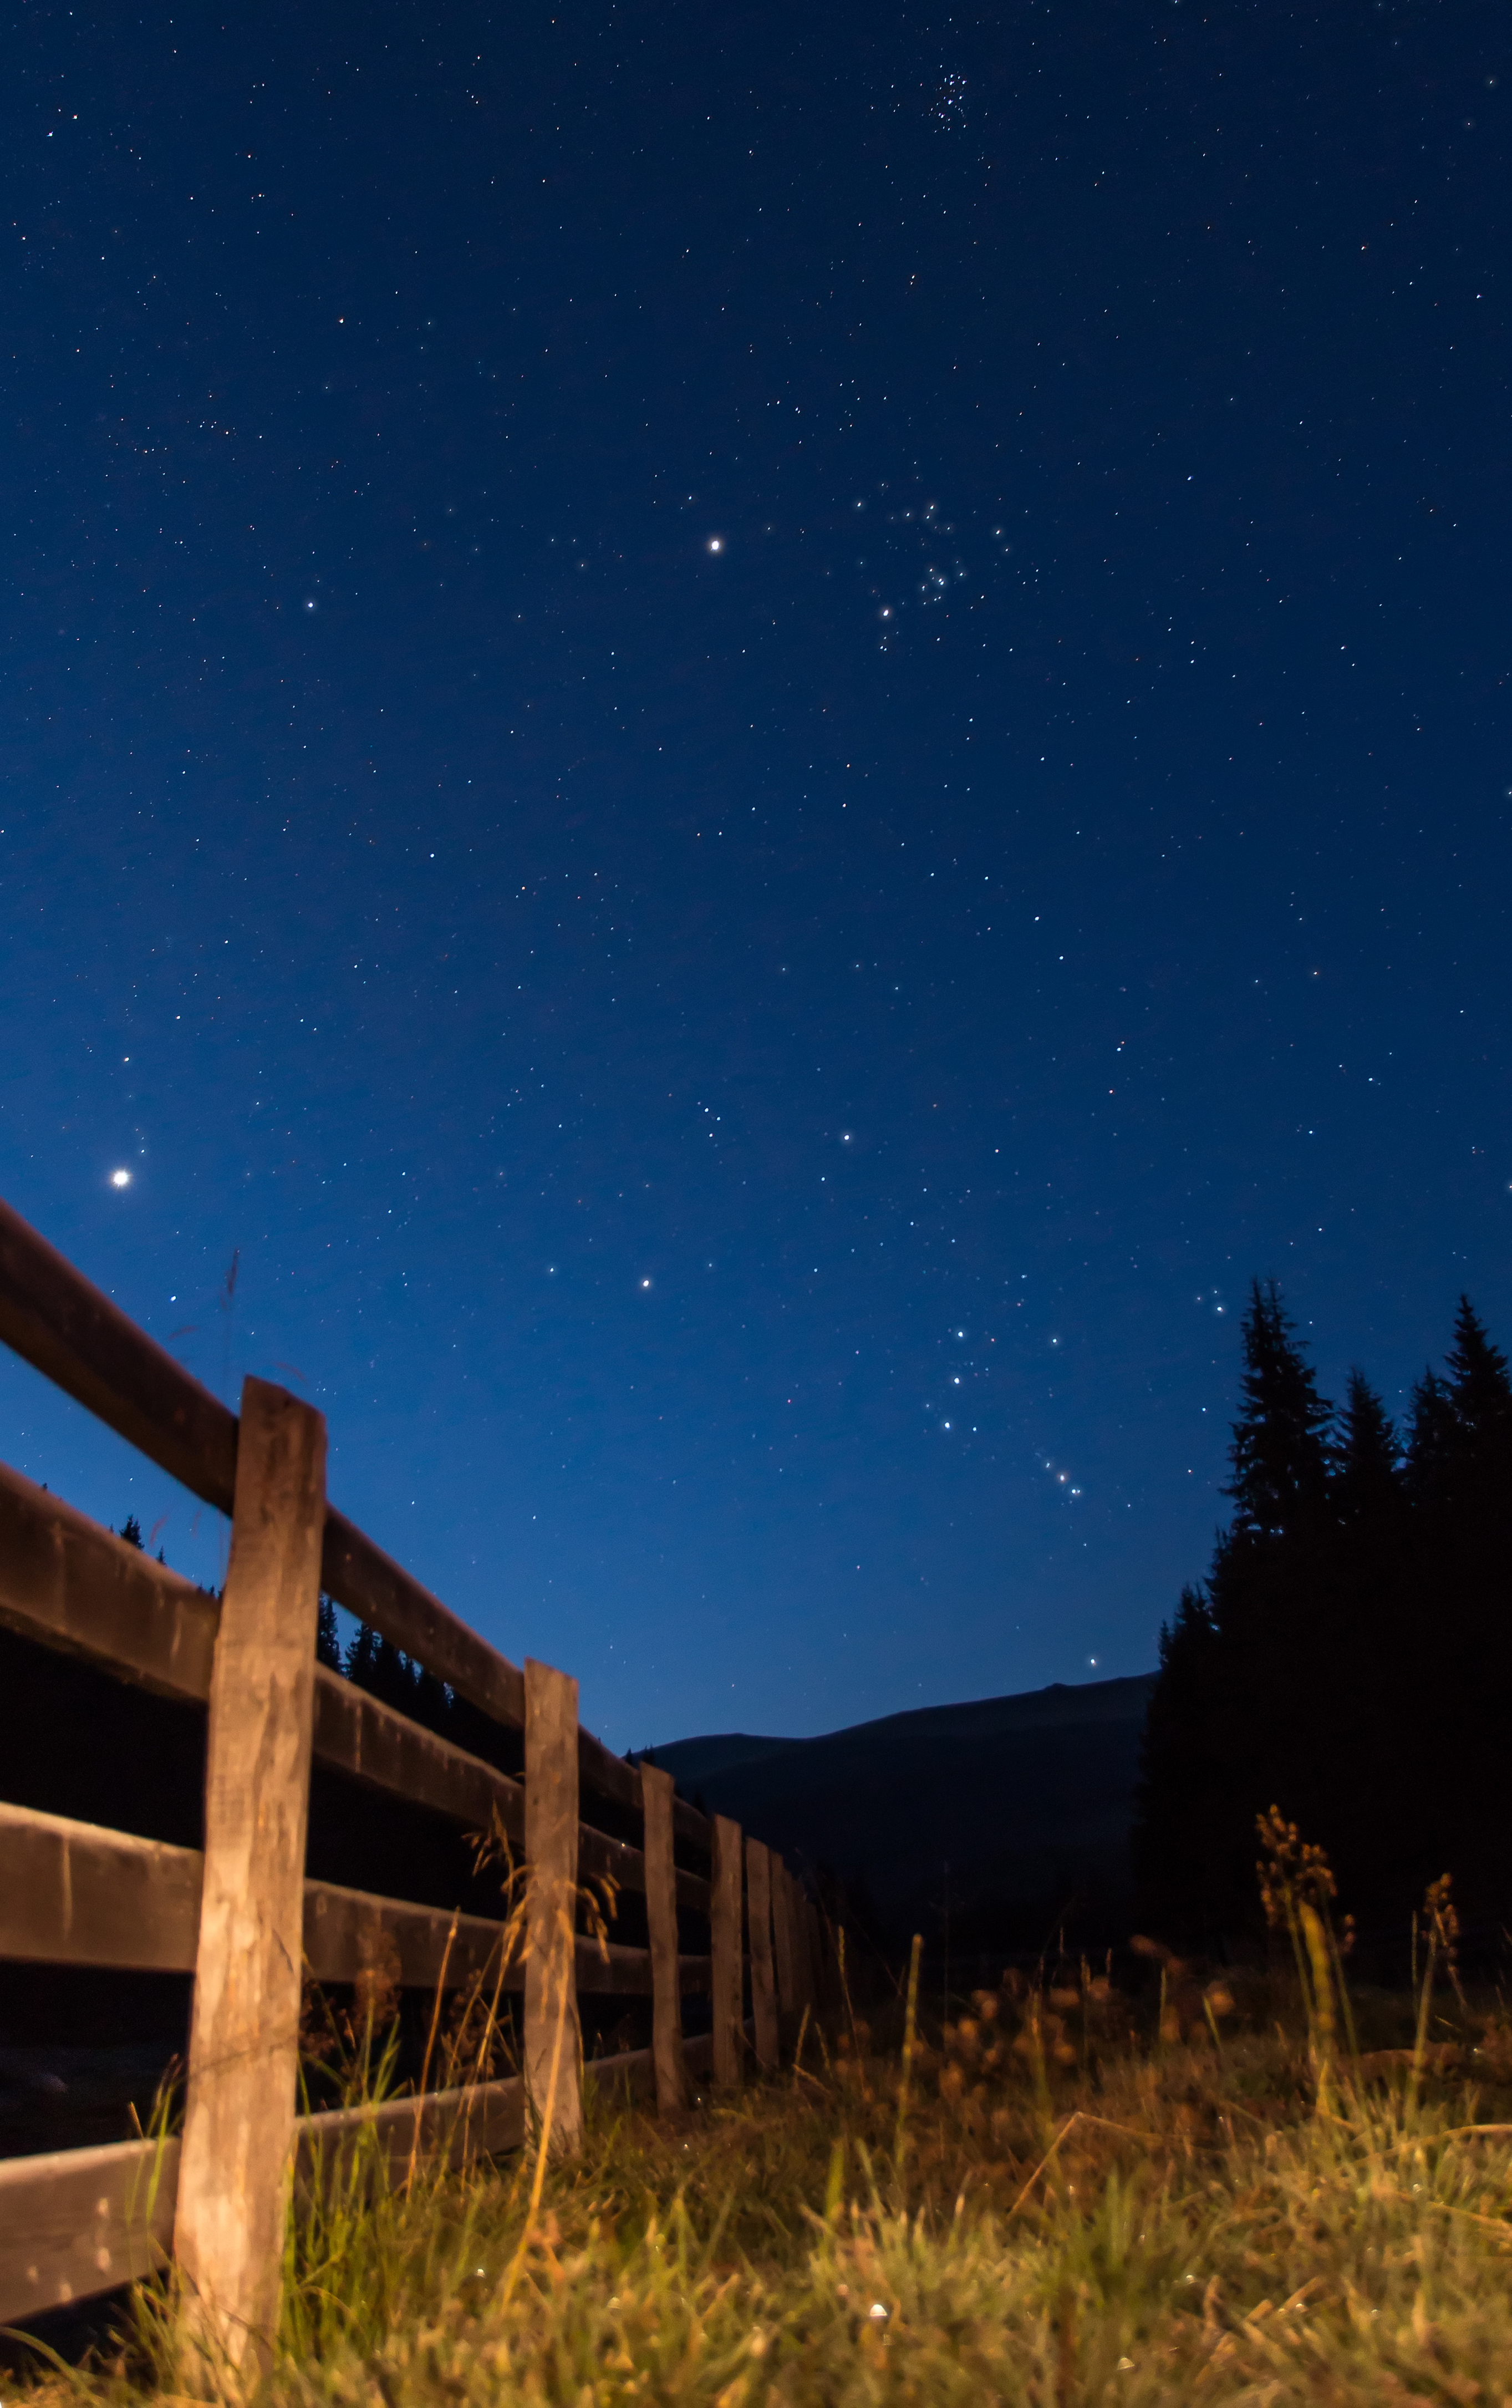

Romanian Orion

Image title: Romanian Orion
Author: Alex Conu
Country: Romania

Taken in Romania in August 2012, this image shows two of the most recognisable constellations in the sky, Orion and Taurus.

Orion, the Hunter, is found near the horizon. The most prominent star visible in this image is Betelgeuse, while the asterism of Orion’s belt is formed by three aligned bright stars. Just above Orion we can find Taurus, one of the constellations of the Zodiac. As the Zodiac is inherited from Babylon, The Bull of Heaven represents a mighty but dangerous creature that was defeated by King Gilgamesh and his friend Enkidu. They cut the Bull in half and sacrificed the animal to the gods in order to protect their people. Taurus is also home to the star cluster Pleiades, also known as the Seven Sisters. Two planets are visible: Venus, the bright spot near the fence, and Jupiter, the bright spot at the top, next to the Bull’s face.

Different cultures have included the stars of these constellations in their own mythology. The Romanians, for instance, after Christianisation identified four other constellations using some of the stars of Orion and others surrounding it. One such constellation is called Trisfetitele (the Three Saints), which is associated with the three stars comprising Orion's Belt, representing the Three Hierarchs Basil, Gregory and John. This same asterism is also called Three Wise Men, Kings from the East or just Three Kings — all of these names being rooted in the Christian religion.

The agricultural calendar, in contrast, led farmers to define two other constellations, the Little Plough and the Sickle. Both are seen in the southern half of the Orion rectangle; the Little Plough is drawn by connecting the southern quadrilateral with Orion’s left shoulder, and the Sickle is formed by connecting Orion’s left foot (Rigel) with the belt stars, forming an arch and completing the form of a hoe. In the cultural calendar, these constellations were used to announce the harvest of wheat/grain. Finally, the fourth Romanian constellation is the Great Auger, where Orion’s belt represents the handle of the auger, and Betelgeuse is the tip, facing towards Pollux in Gemini. This constellation is associated with treasure, as Romanian peasants believe that the Auger points to the treasure when they approach the end of the world.

Most of the official star names in Orion are Arabic; Mintaka (meaning “belt”) is at the waist; Alnitak (meaning “girdle”) and Alnilam (meaning “string”) are at the belt; and Rigel (meaning foot) is at the left foot. The star on the left shoulder is named Bellatrix, the Latin term for a female warrior. The star at the right leg is called Saiph, for the sword or sabre of the Arabic Orion.

Also see image in Zenodo: https://doi.org/10.5281/zenodo.7421682

Credit: Alex Conu/IAU OAE